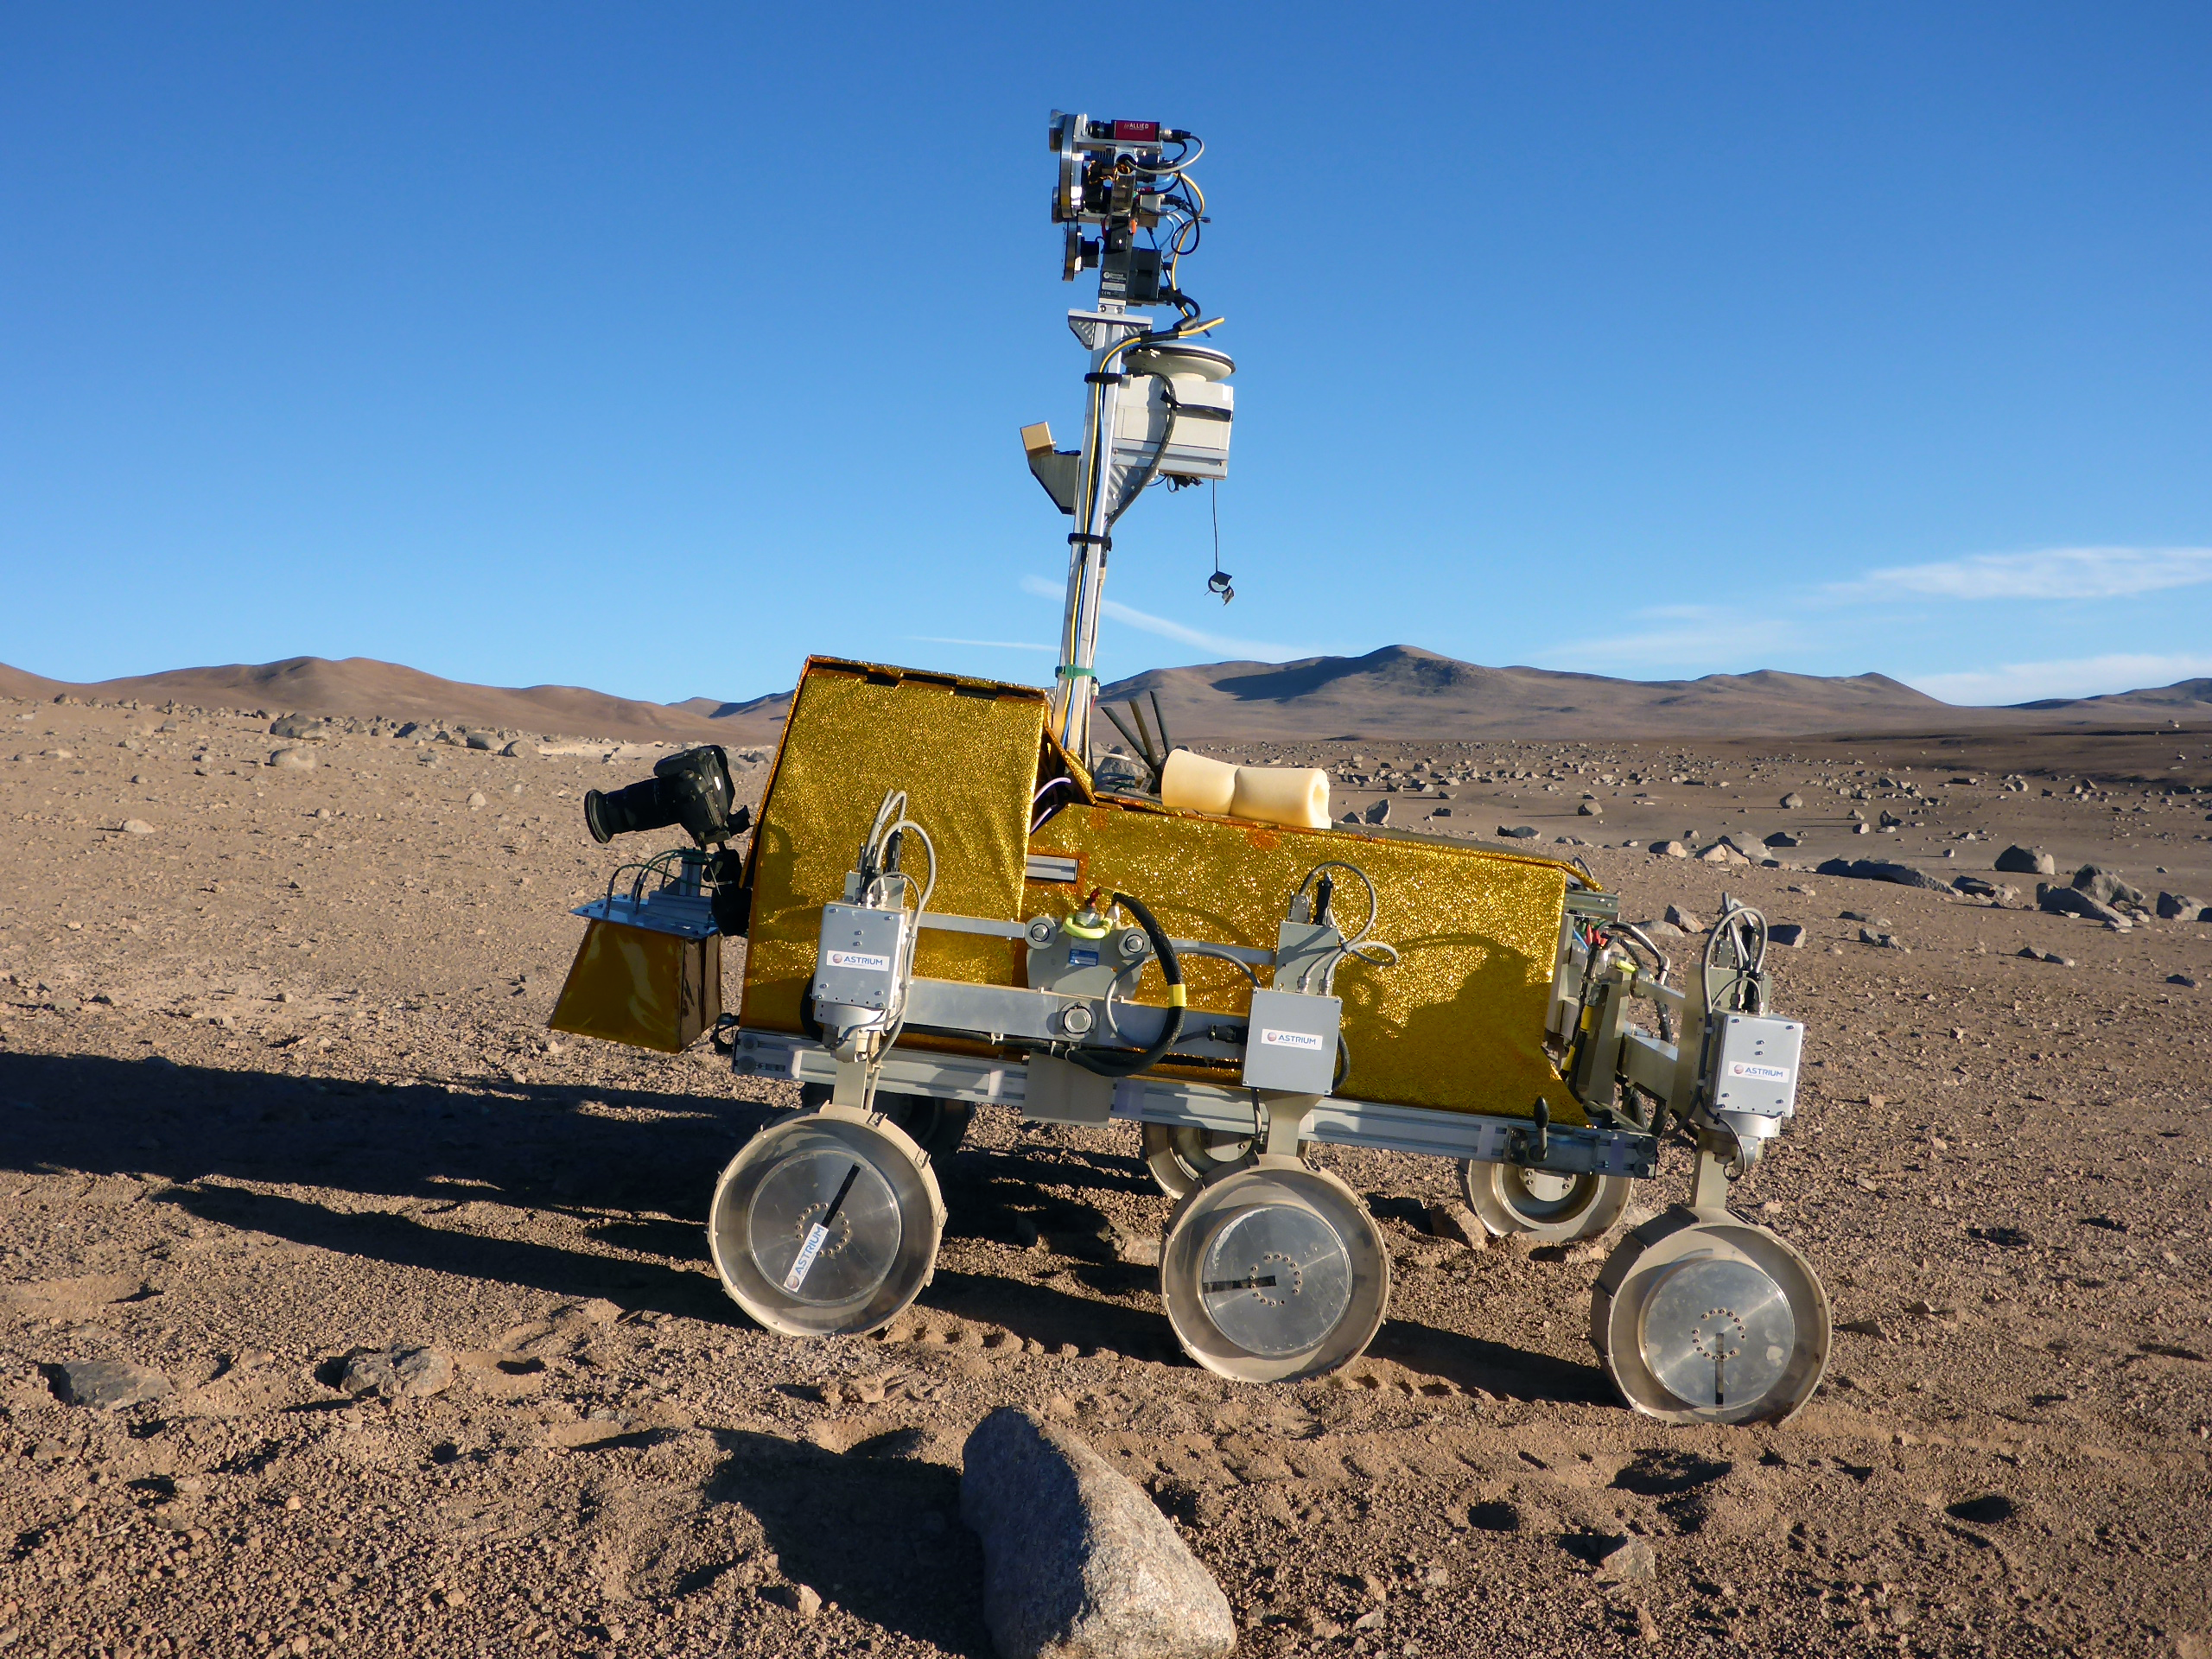

Mars rover being tested near the Paranal Observatory

A rover named Bridget (provided by Astrium, Stevenage in the UK) is being tested in the Atacama Desert close to ESO's Paranal Observatory. Bridget is part of the SAFER field trials — Sample Acquisition Field Experiment with a Rover. ESA's 2018 ExoMars mission is acting as the reference mission for the trial.

Credit: ESA/M. van Winnendael